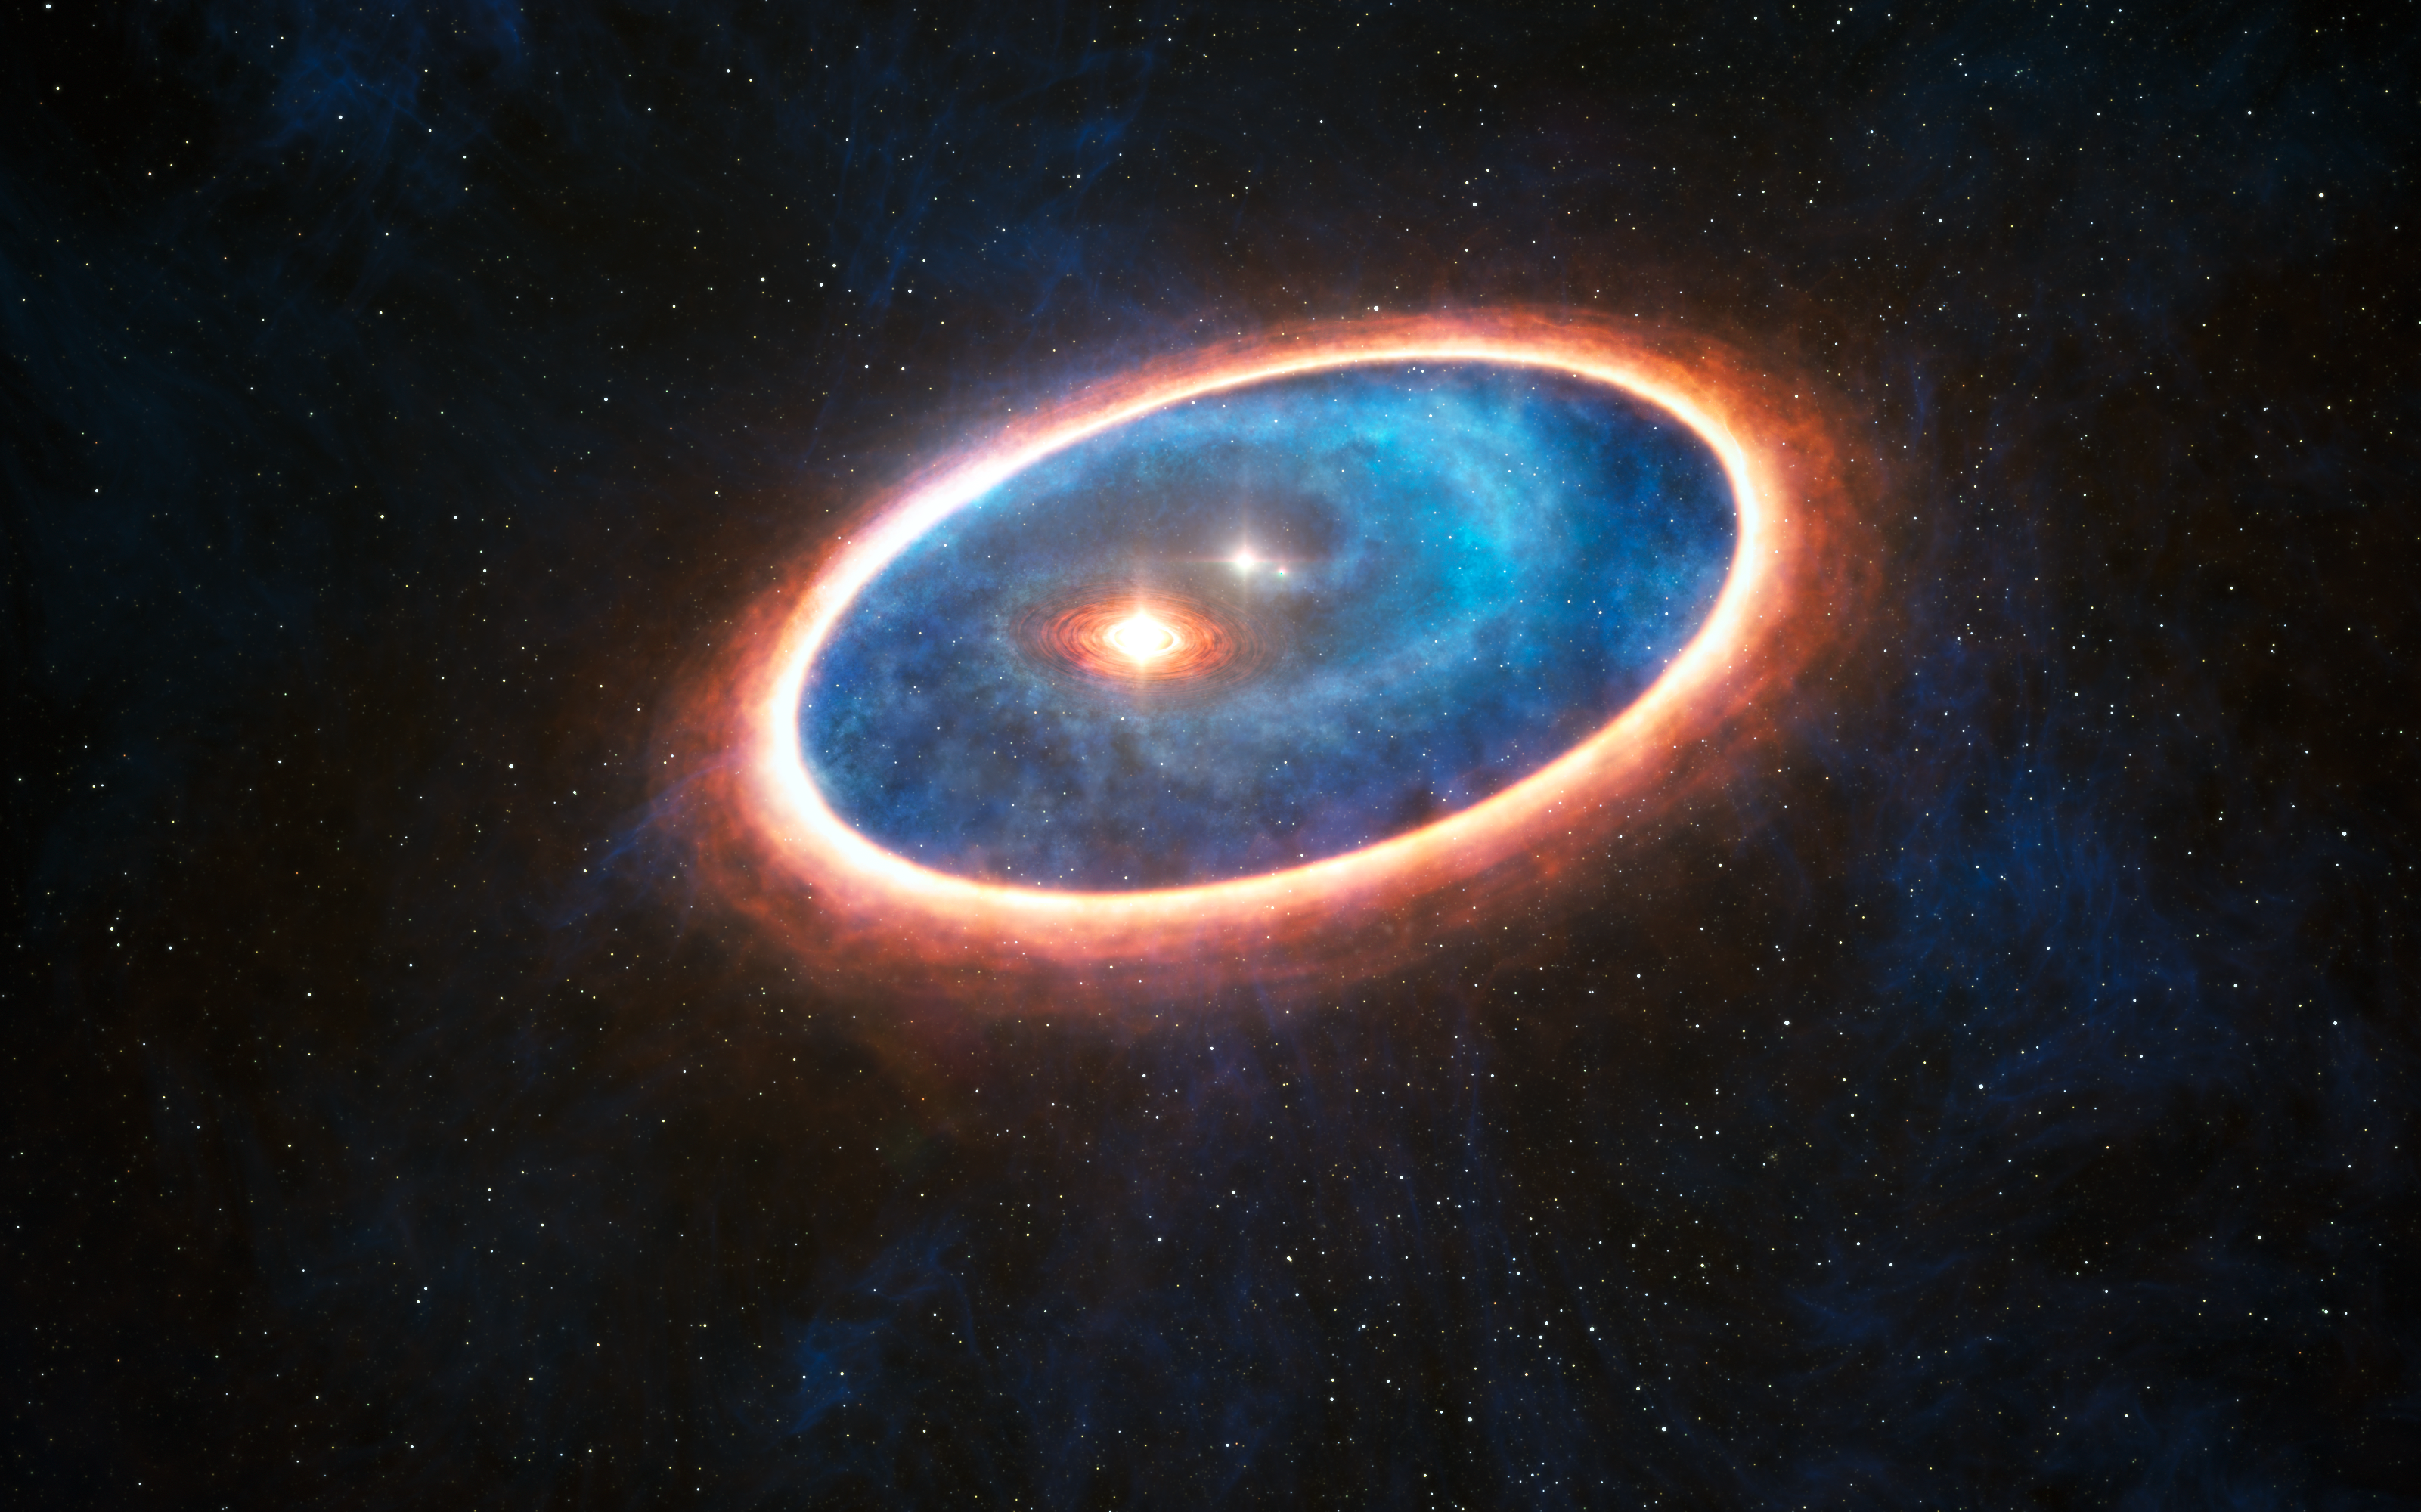

Artist’s impression of the double-star system GG Tauri-A

This artist’s impression shows the dust and gas around the double star system GG Tauri-A. Researchers using ALMA have detected gas in the region between two discs in this binary system. This may allow planets to form in the gravitationally perturbed environment of the binary. Half of Sun-like stars are born in binary systems, meaning that these findings will have major consequences for the hunt for exoplanets.

Credit: ESO/L. Calçada